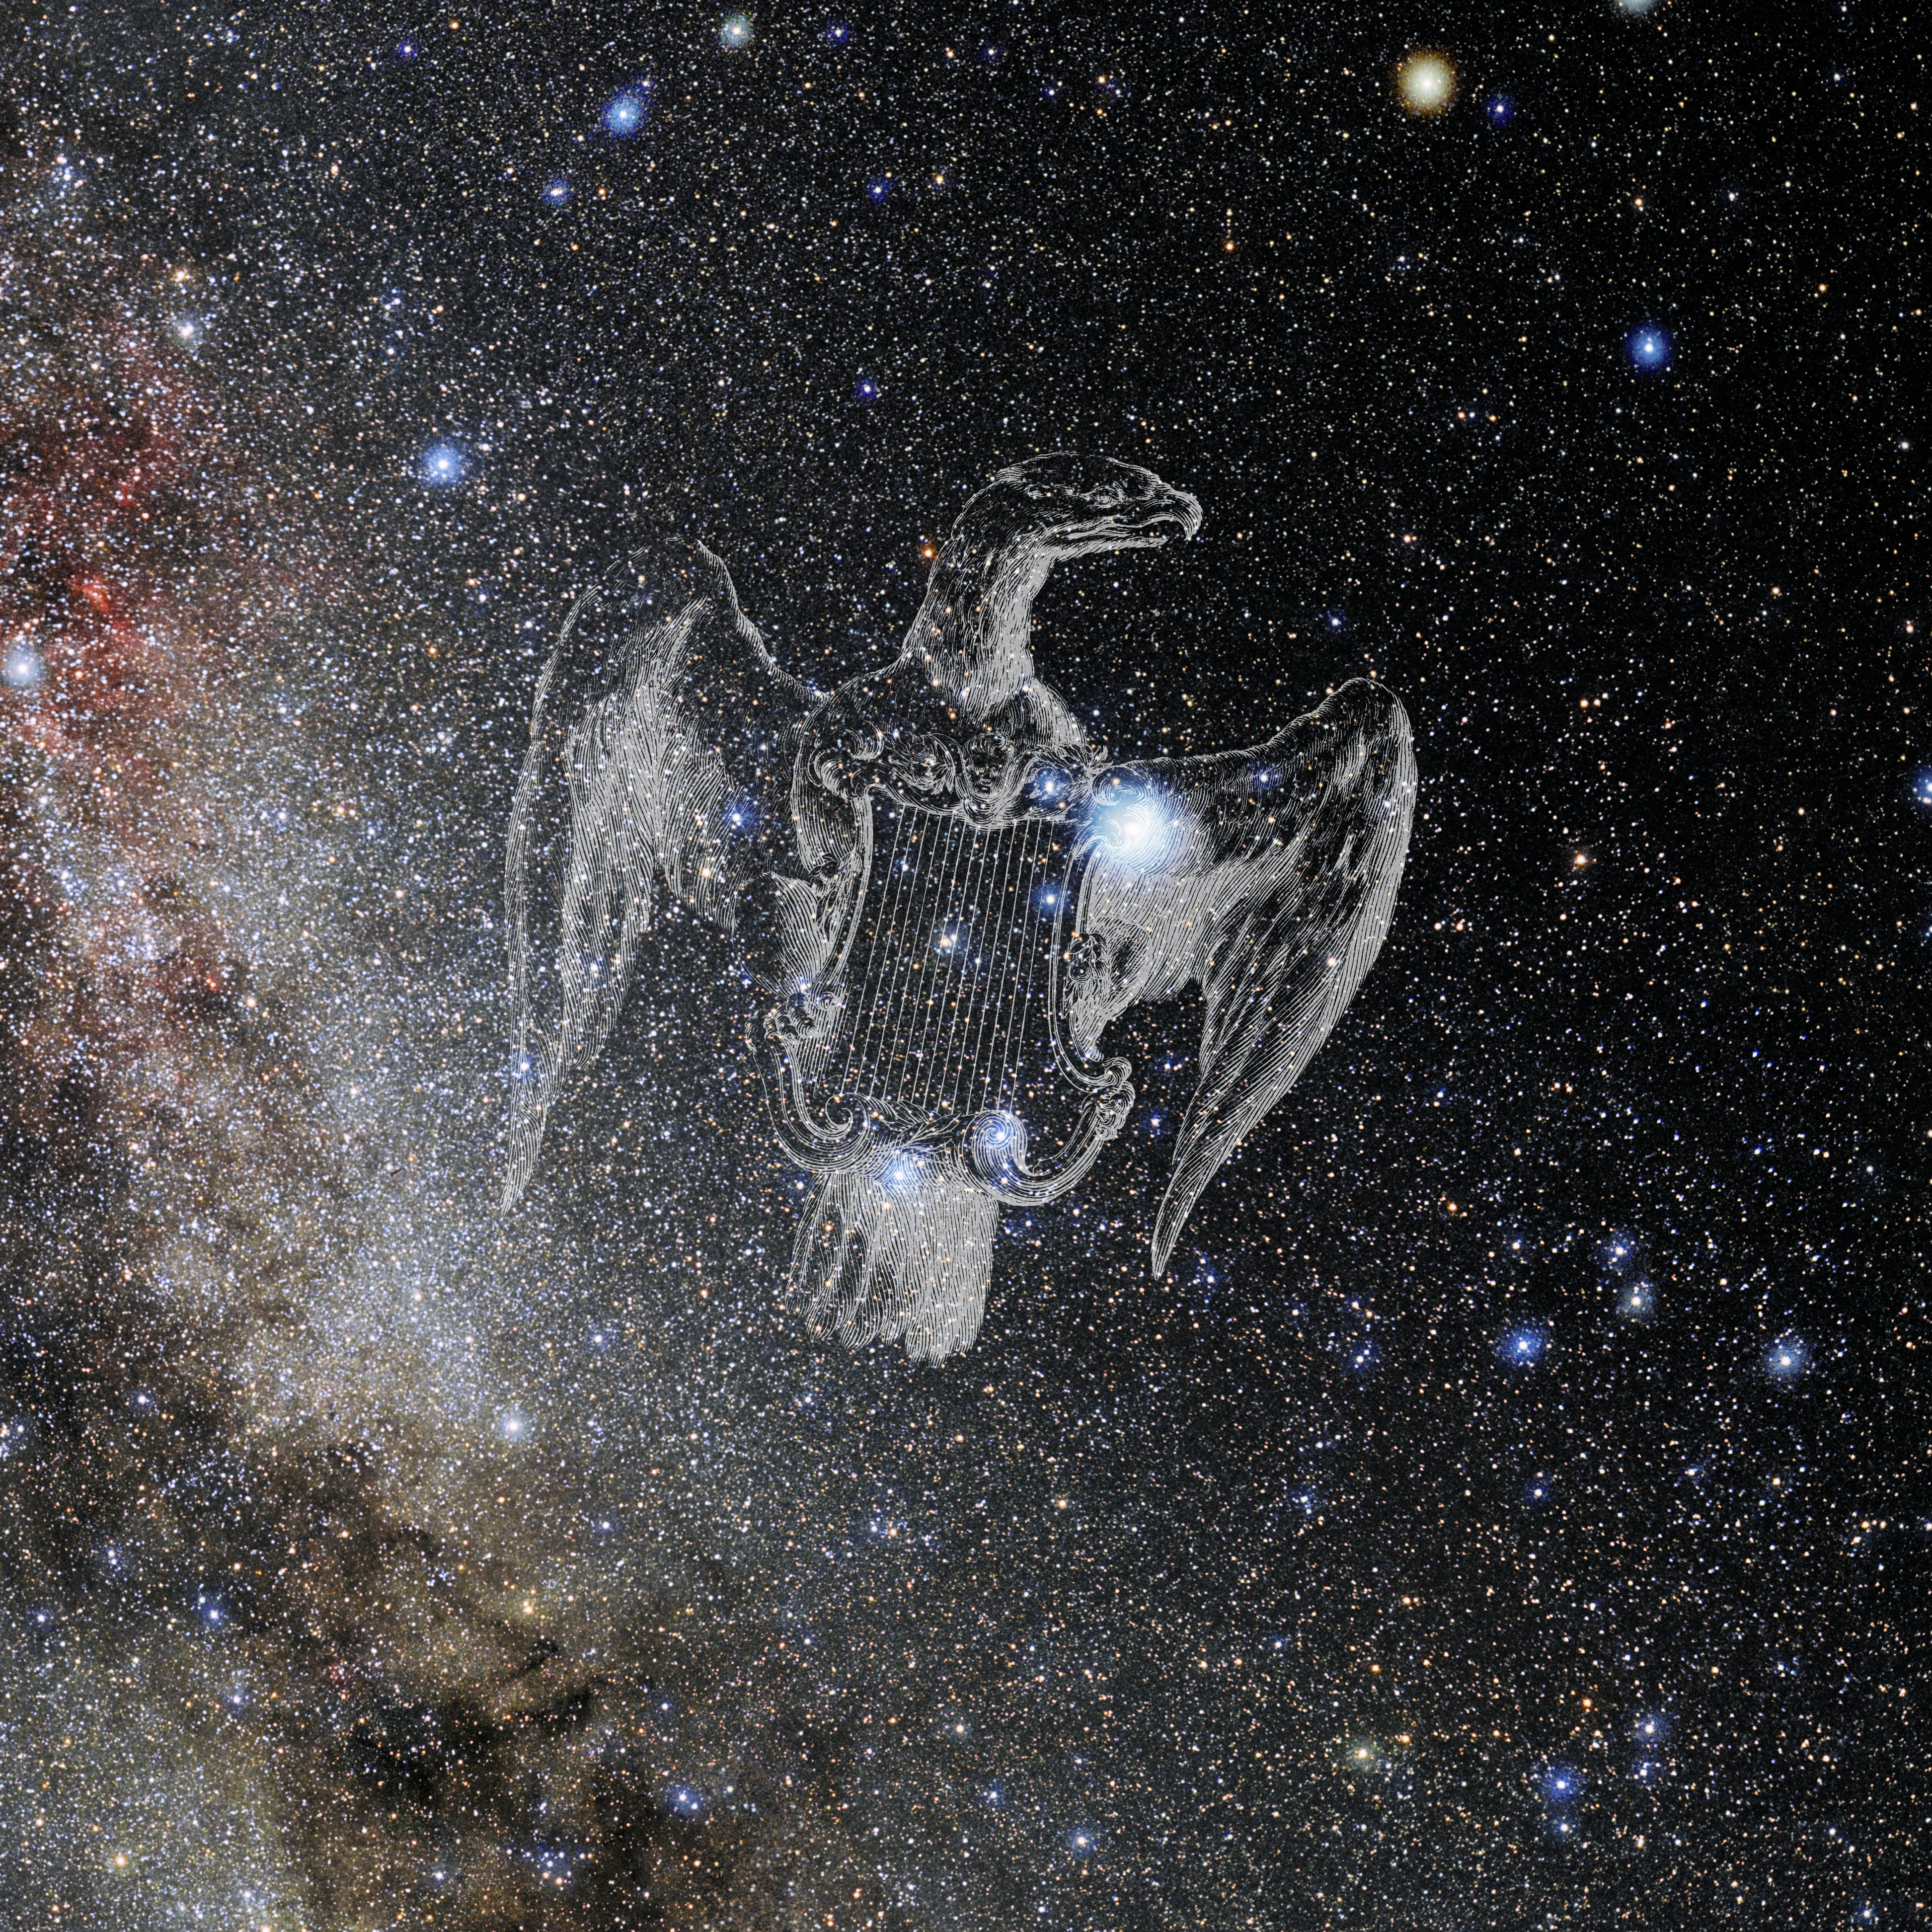

Lyra with Hevelius Drawing

Photo of the constellation Lyra from NOIRLab's 88 Constellations project showing Johannes Hevelius drawing of the constellation in Uranographia, his celestial catalogue in 1690.
Here is the version with the constellation 'stick figure' and here the unannotated version.

Credit: E. Slawik/NOIRLab/NSF/AURA/M. Zamani/J. Hevelius/NASA Universe of Learning/USNO/STScI